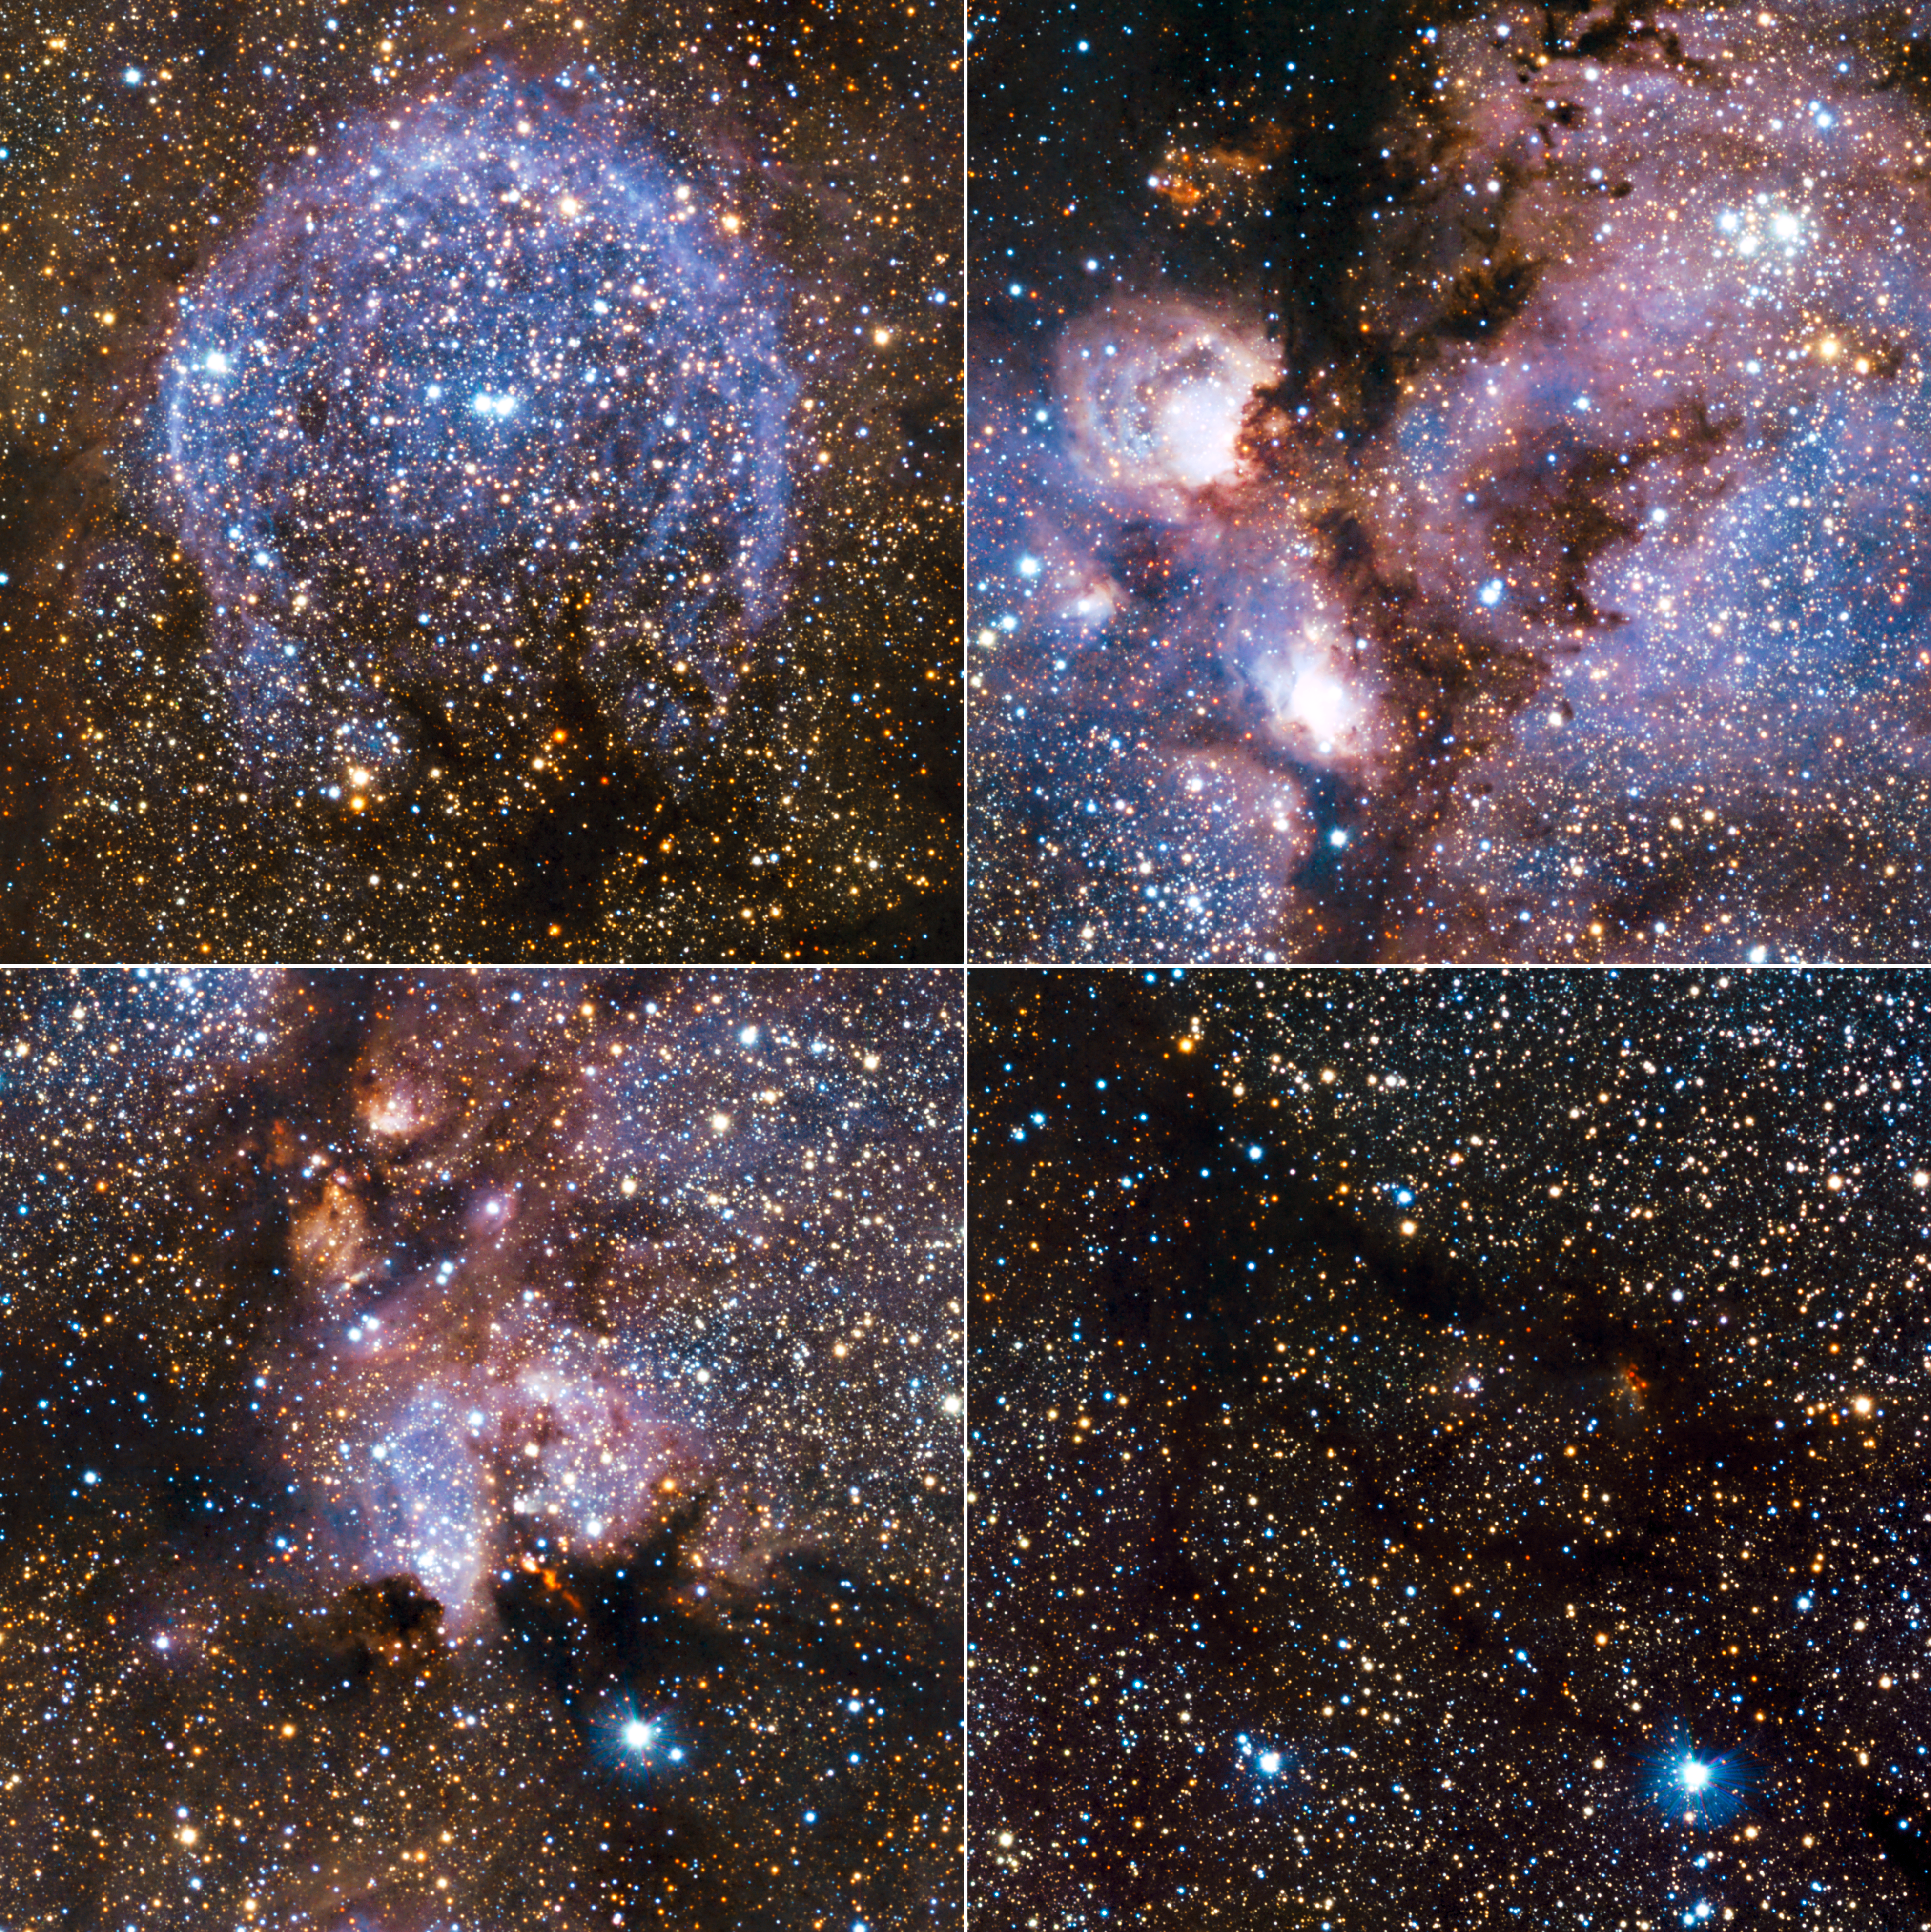

Highlights from VISTA’s infrared view of the Cat’s Paw Nebula

Highlights from the infrared view of the Cat’s Paw Nebula (NGC 6334) taken by VISTA. NGC 6334 is a vast region of star formation about 5500 light-years from Earth in the constellation of Scorpius. The whole gas cloud is about 50 light-years across. NGC 6334 is one of the most active nurseries of young massive stars in our galaxy, some nearly ten times the mass of our Sun and most born in the last few million years.

Credit: ESO/J. Emerson/VISTA Acknowledgment: Cambridge Astronomical Survey Unit